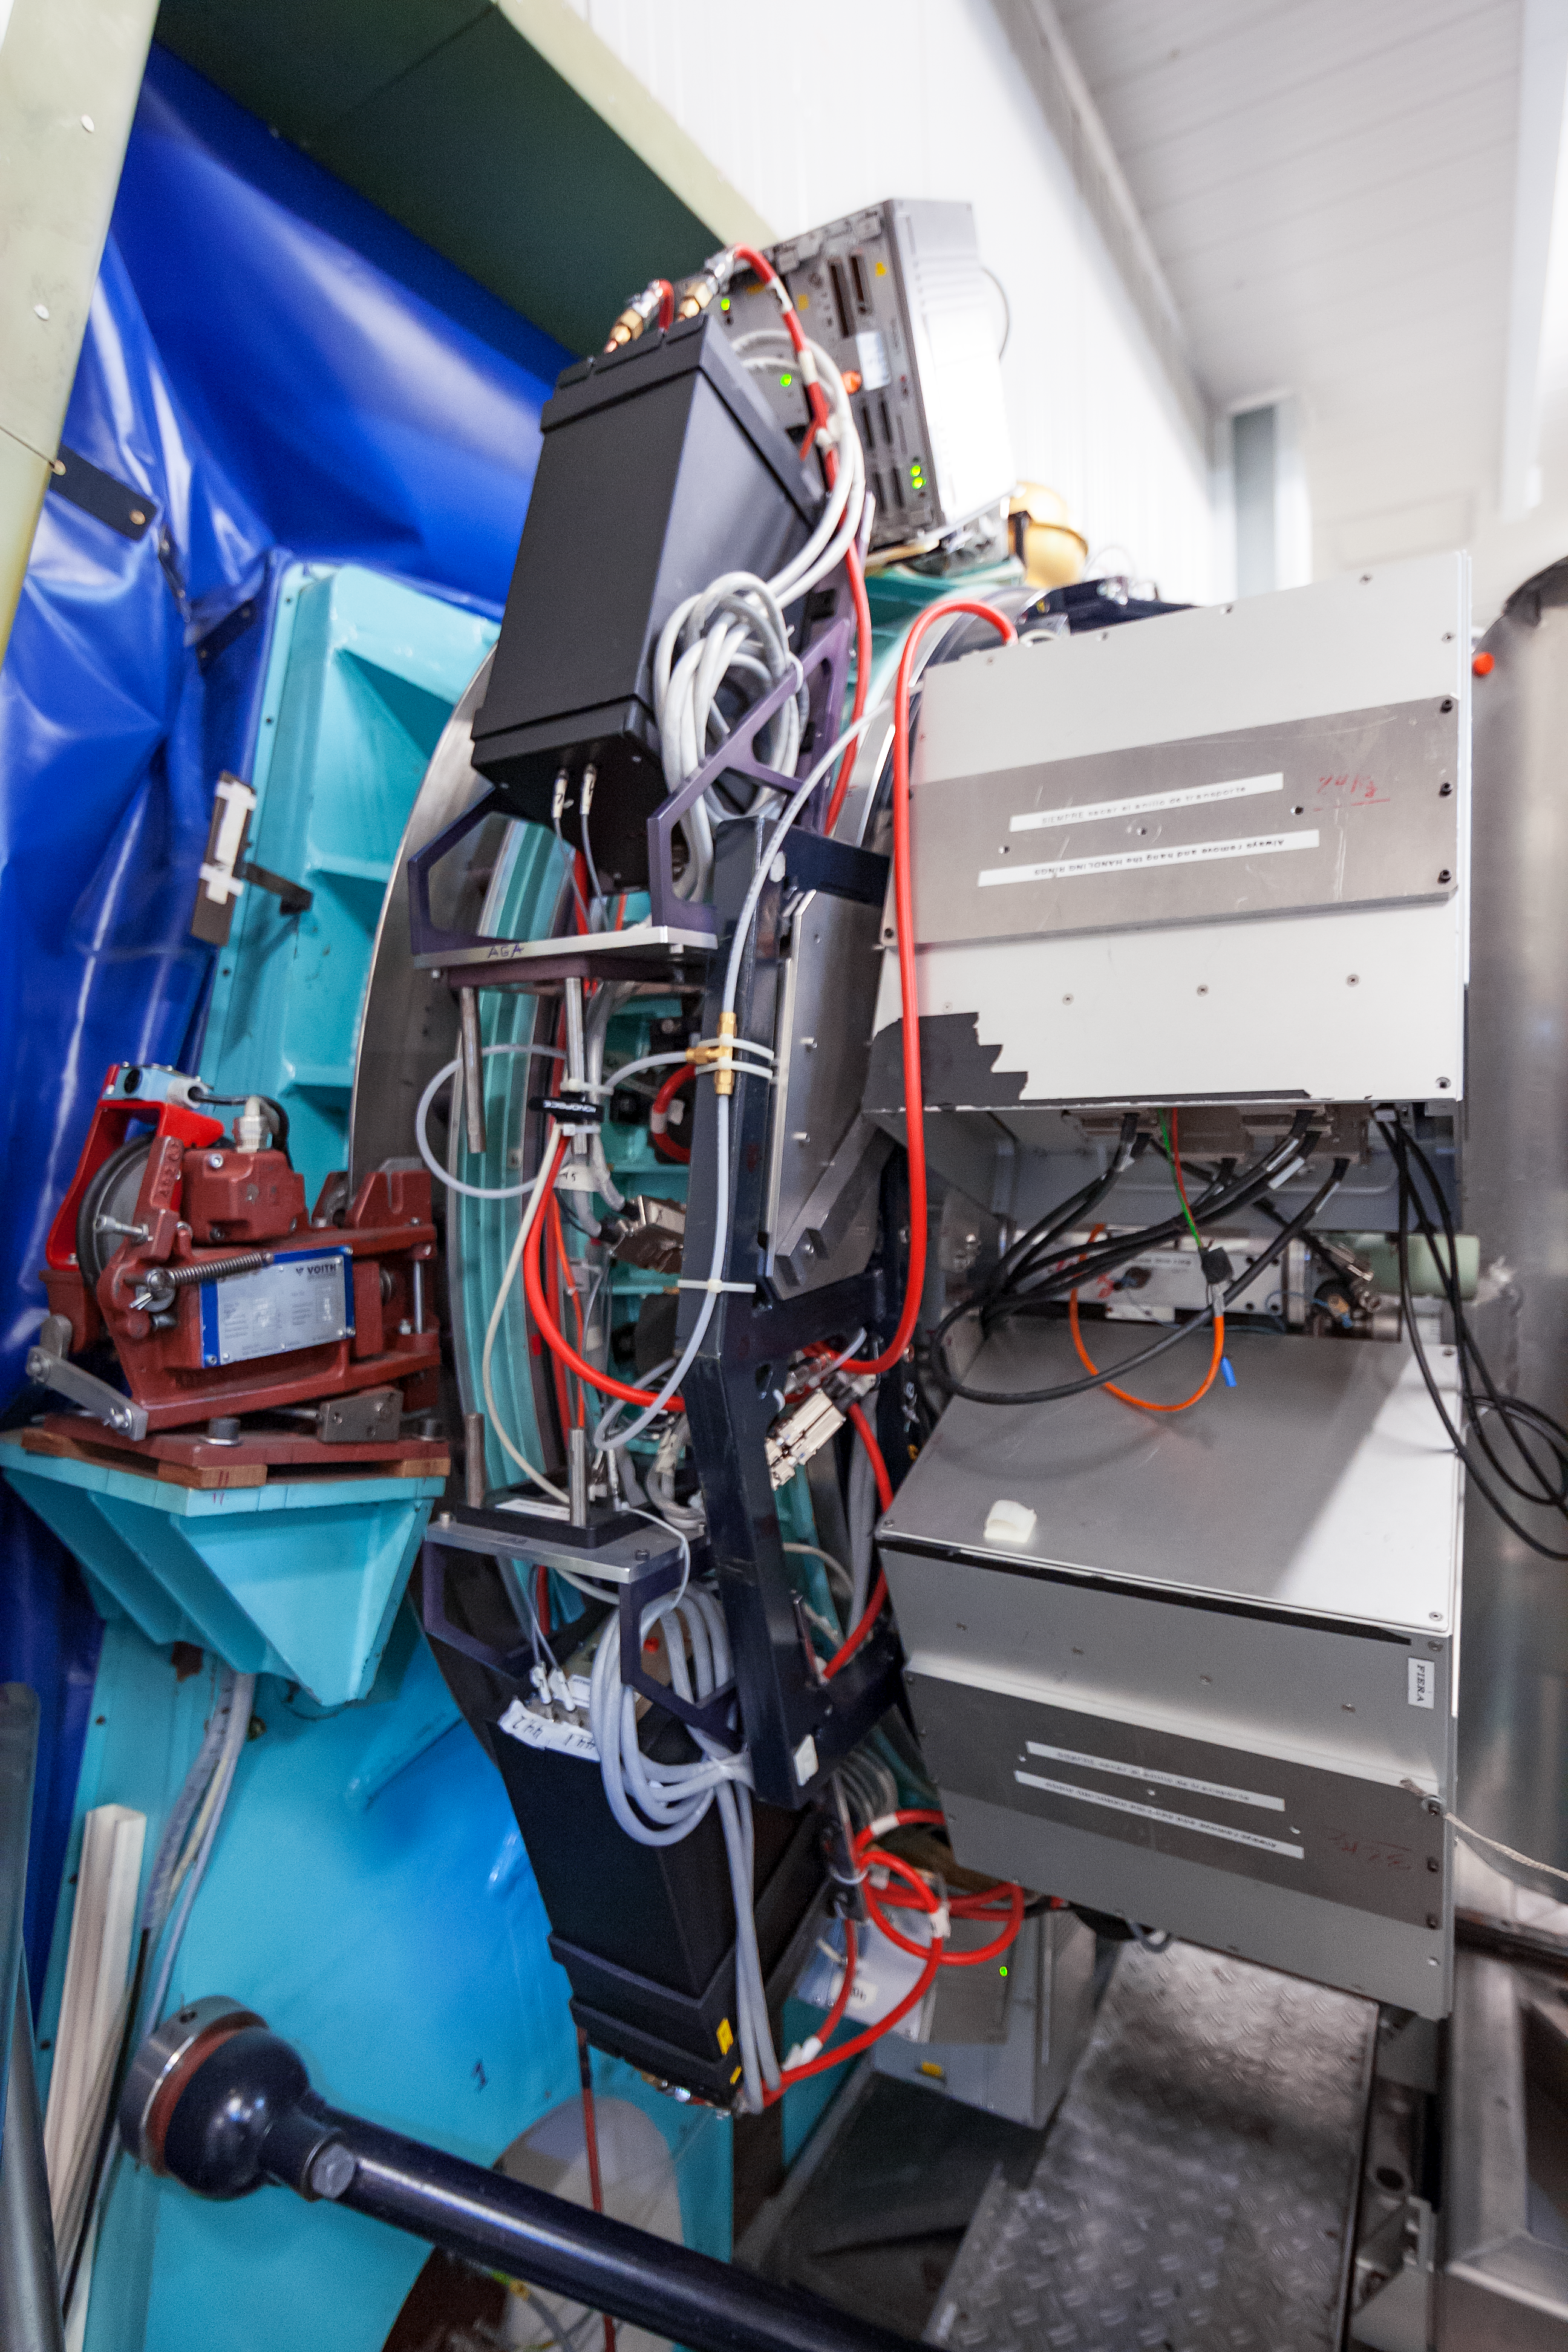

Side view of SUSI2

The SUperb Seeing Instrument (SUSI2) was installed on the 3.5-metre New Technology Telescope (NTT) at ESO’s La Silla Observatory. SUSI2 was installed on the Nasmyth A focus in December 1997 and was commissioned in February 1998. It was decommissioned in 2008.

Credit: ESO